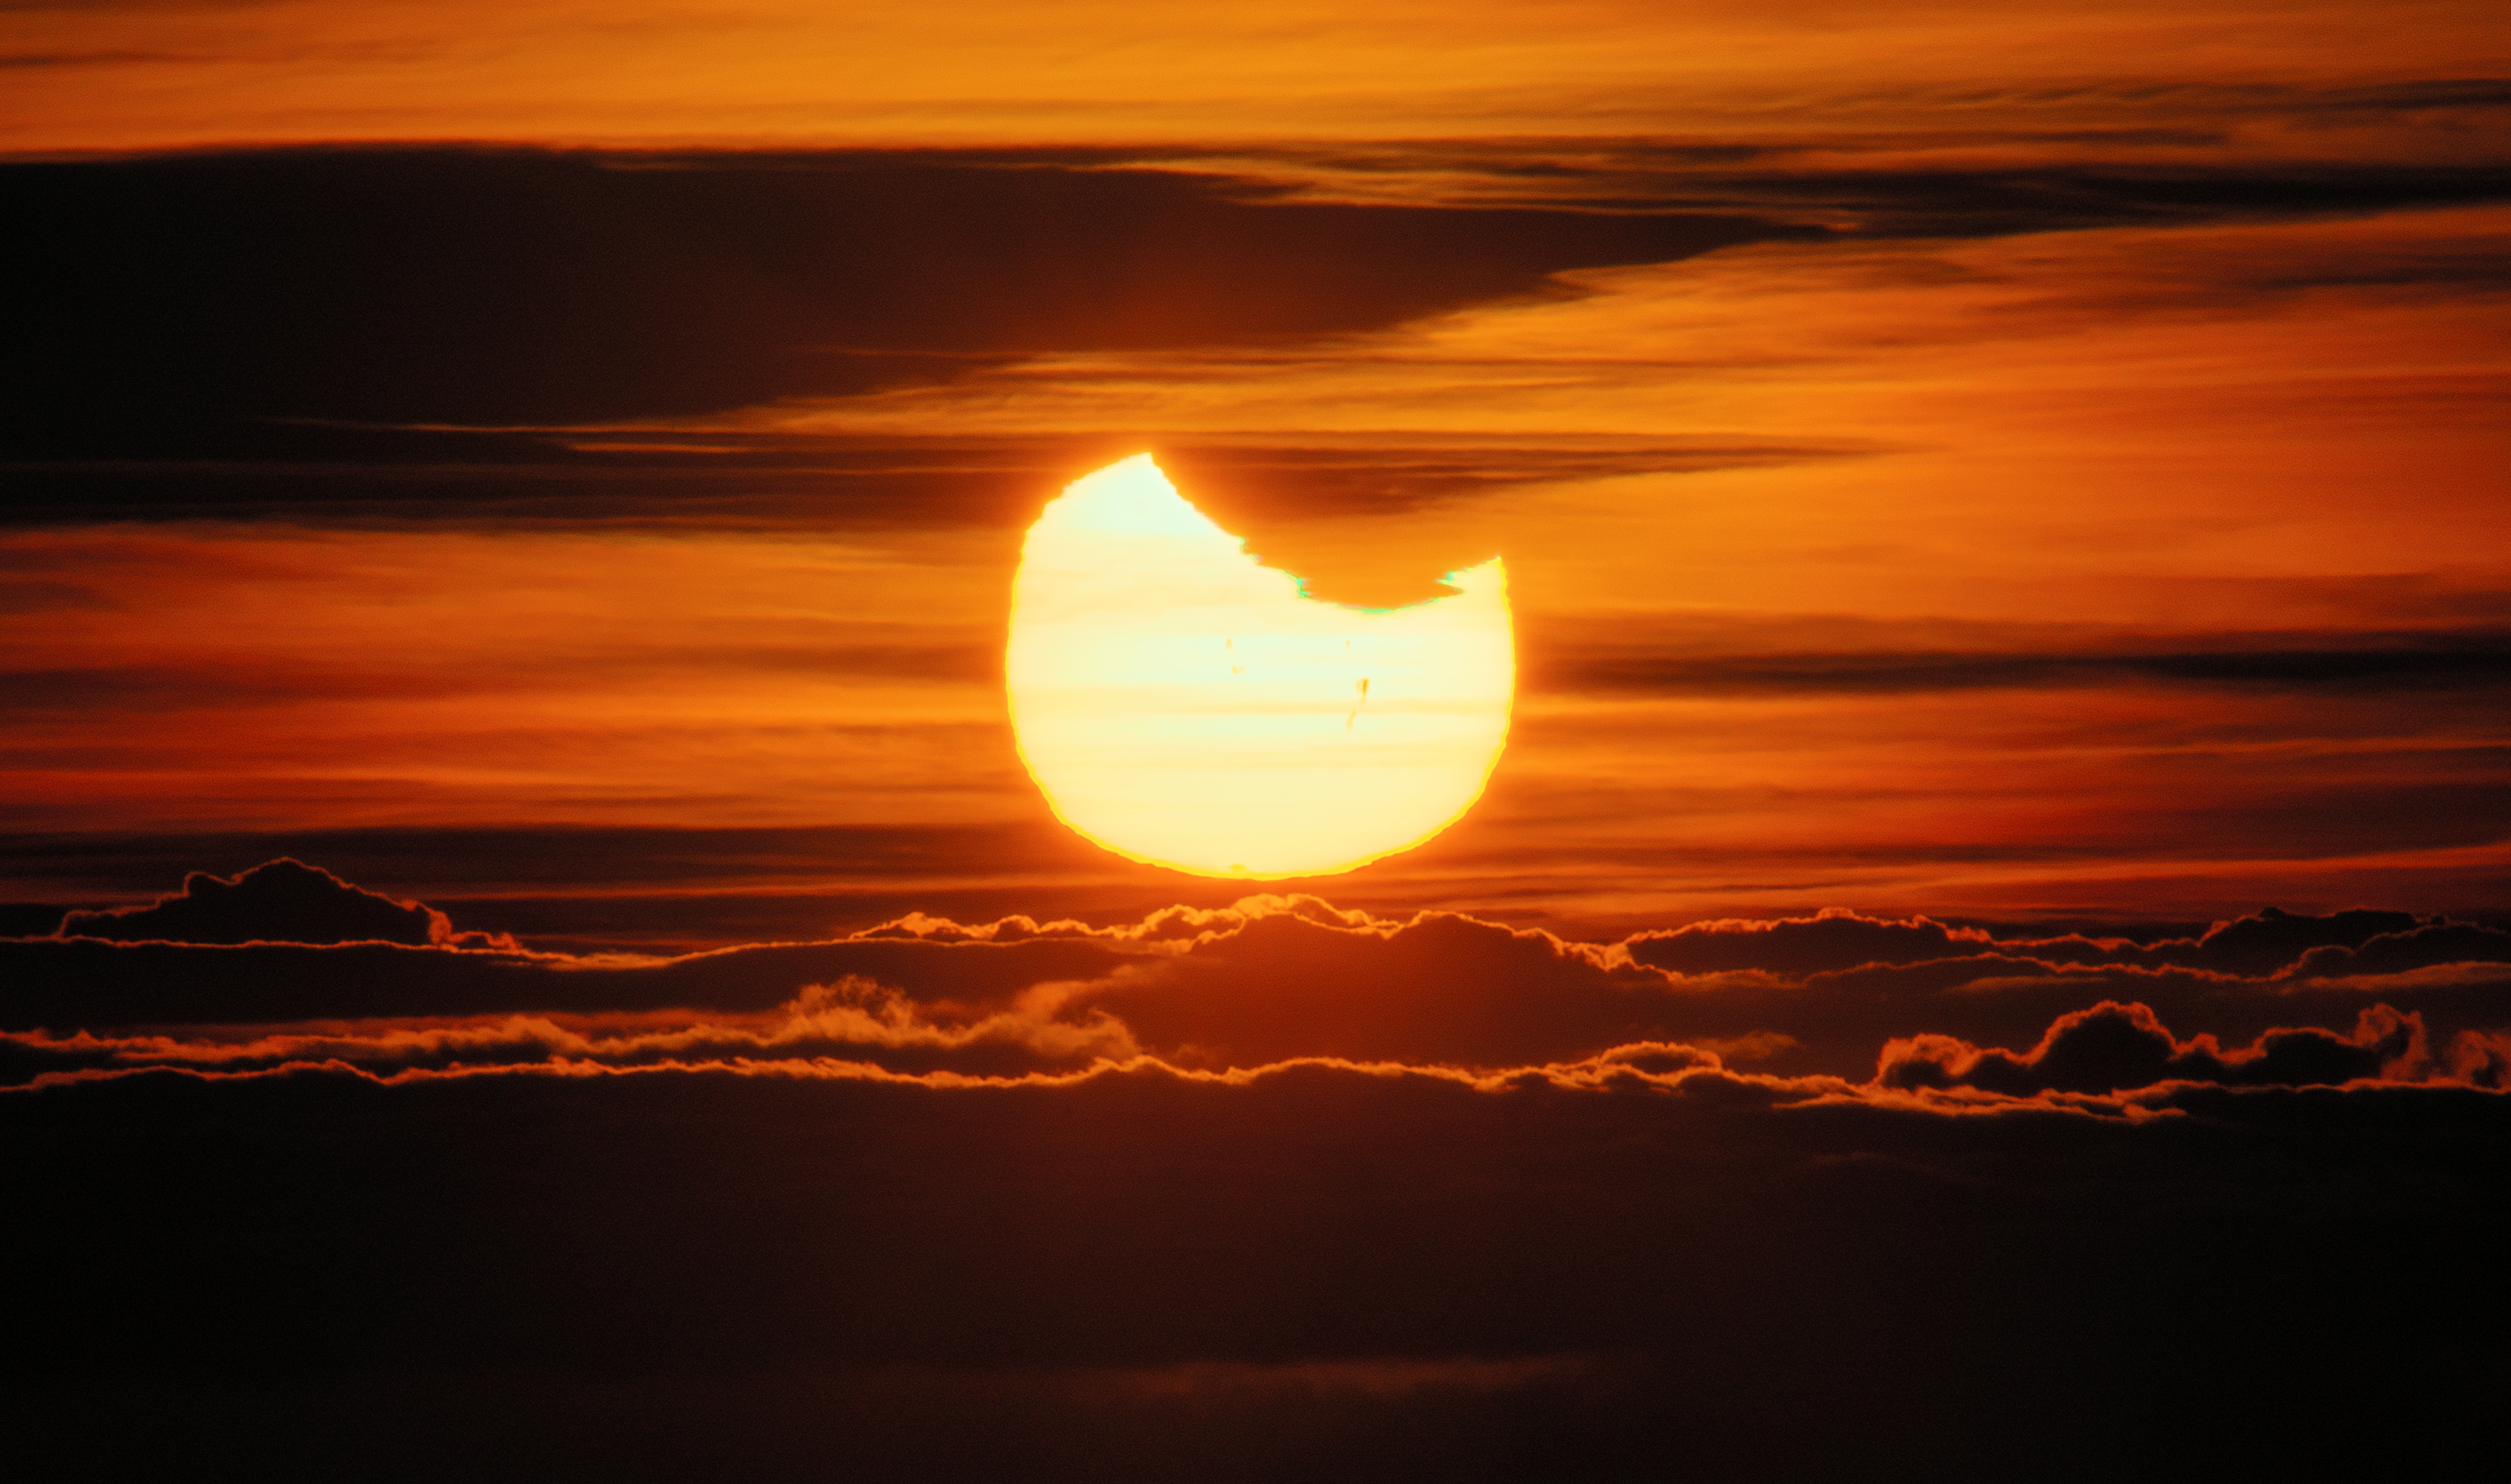

Green Flash and a Solar Eclipse

This serendipitous shot of the rising Sun from Maunakea combines several natural light effects, rendering our closest star almost unrecognizable. This photo was taken near Gemini North, one half of the International Gemini Observatory, which is supported in part by the U.S. National Science Foundation and operated by NSF NOIRLab.

The Sun usually looks spherical, but during a partial solar eclipse on 2 October 2024, the Moon’s shadow appears to take a bite out of our nearest star. While this sight is already strange, the Sun’s low position on the horizon distorts its appearance further. When the Sun is low on the horizon, light must travel through more atmosphere than when the Sun is directly above. Thanks to an effect called atmospheric refraction, the extra matter that the light travels through ‘squashes’ the Sun and, in this photo, the Moon’s shadow. Also in this image is a rare effect of atmospheric refraction known as a green rim, or green flash. In this image, the green rim is on the underside of the ‘bite’ of the Moon. Atmospheric refraction can separate white sunlight into its constituent wavelengths, and under the right conditions, the green color is visible. Sometimes it can be visible for a handful of seconds, just as the top of the Sun disappears below the horizon. The darker vertical spots and some of the horizontal spots on the Sun are sunspots distorted by the atmosphere.

You can see a more typical green flash from a viewpoint at NSF Cerro Tololo Inter-American Observatory (CTIO), a Program of NSF NOIRLab, here.

Credit: International Gemini Observatory/NOIRLab/NSF/AURA/M. Rodriguez (International Gemini Observatory/NSF NOIRLab)